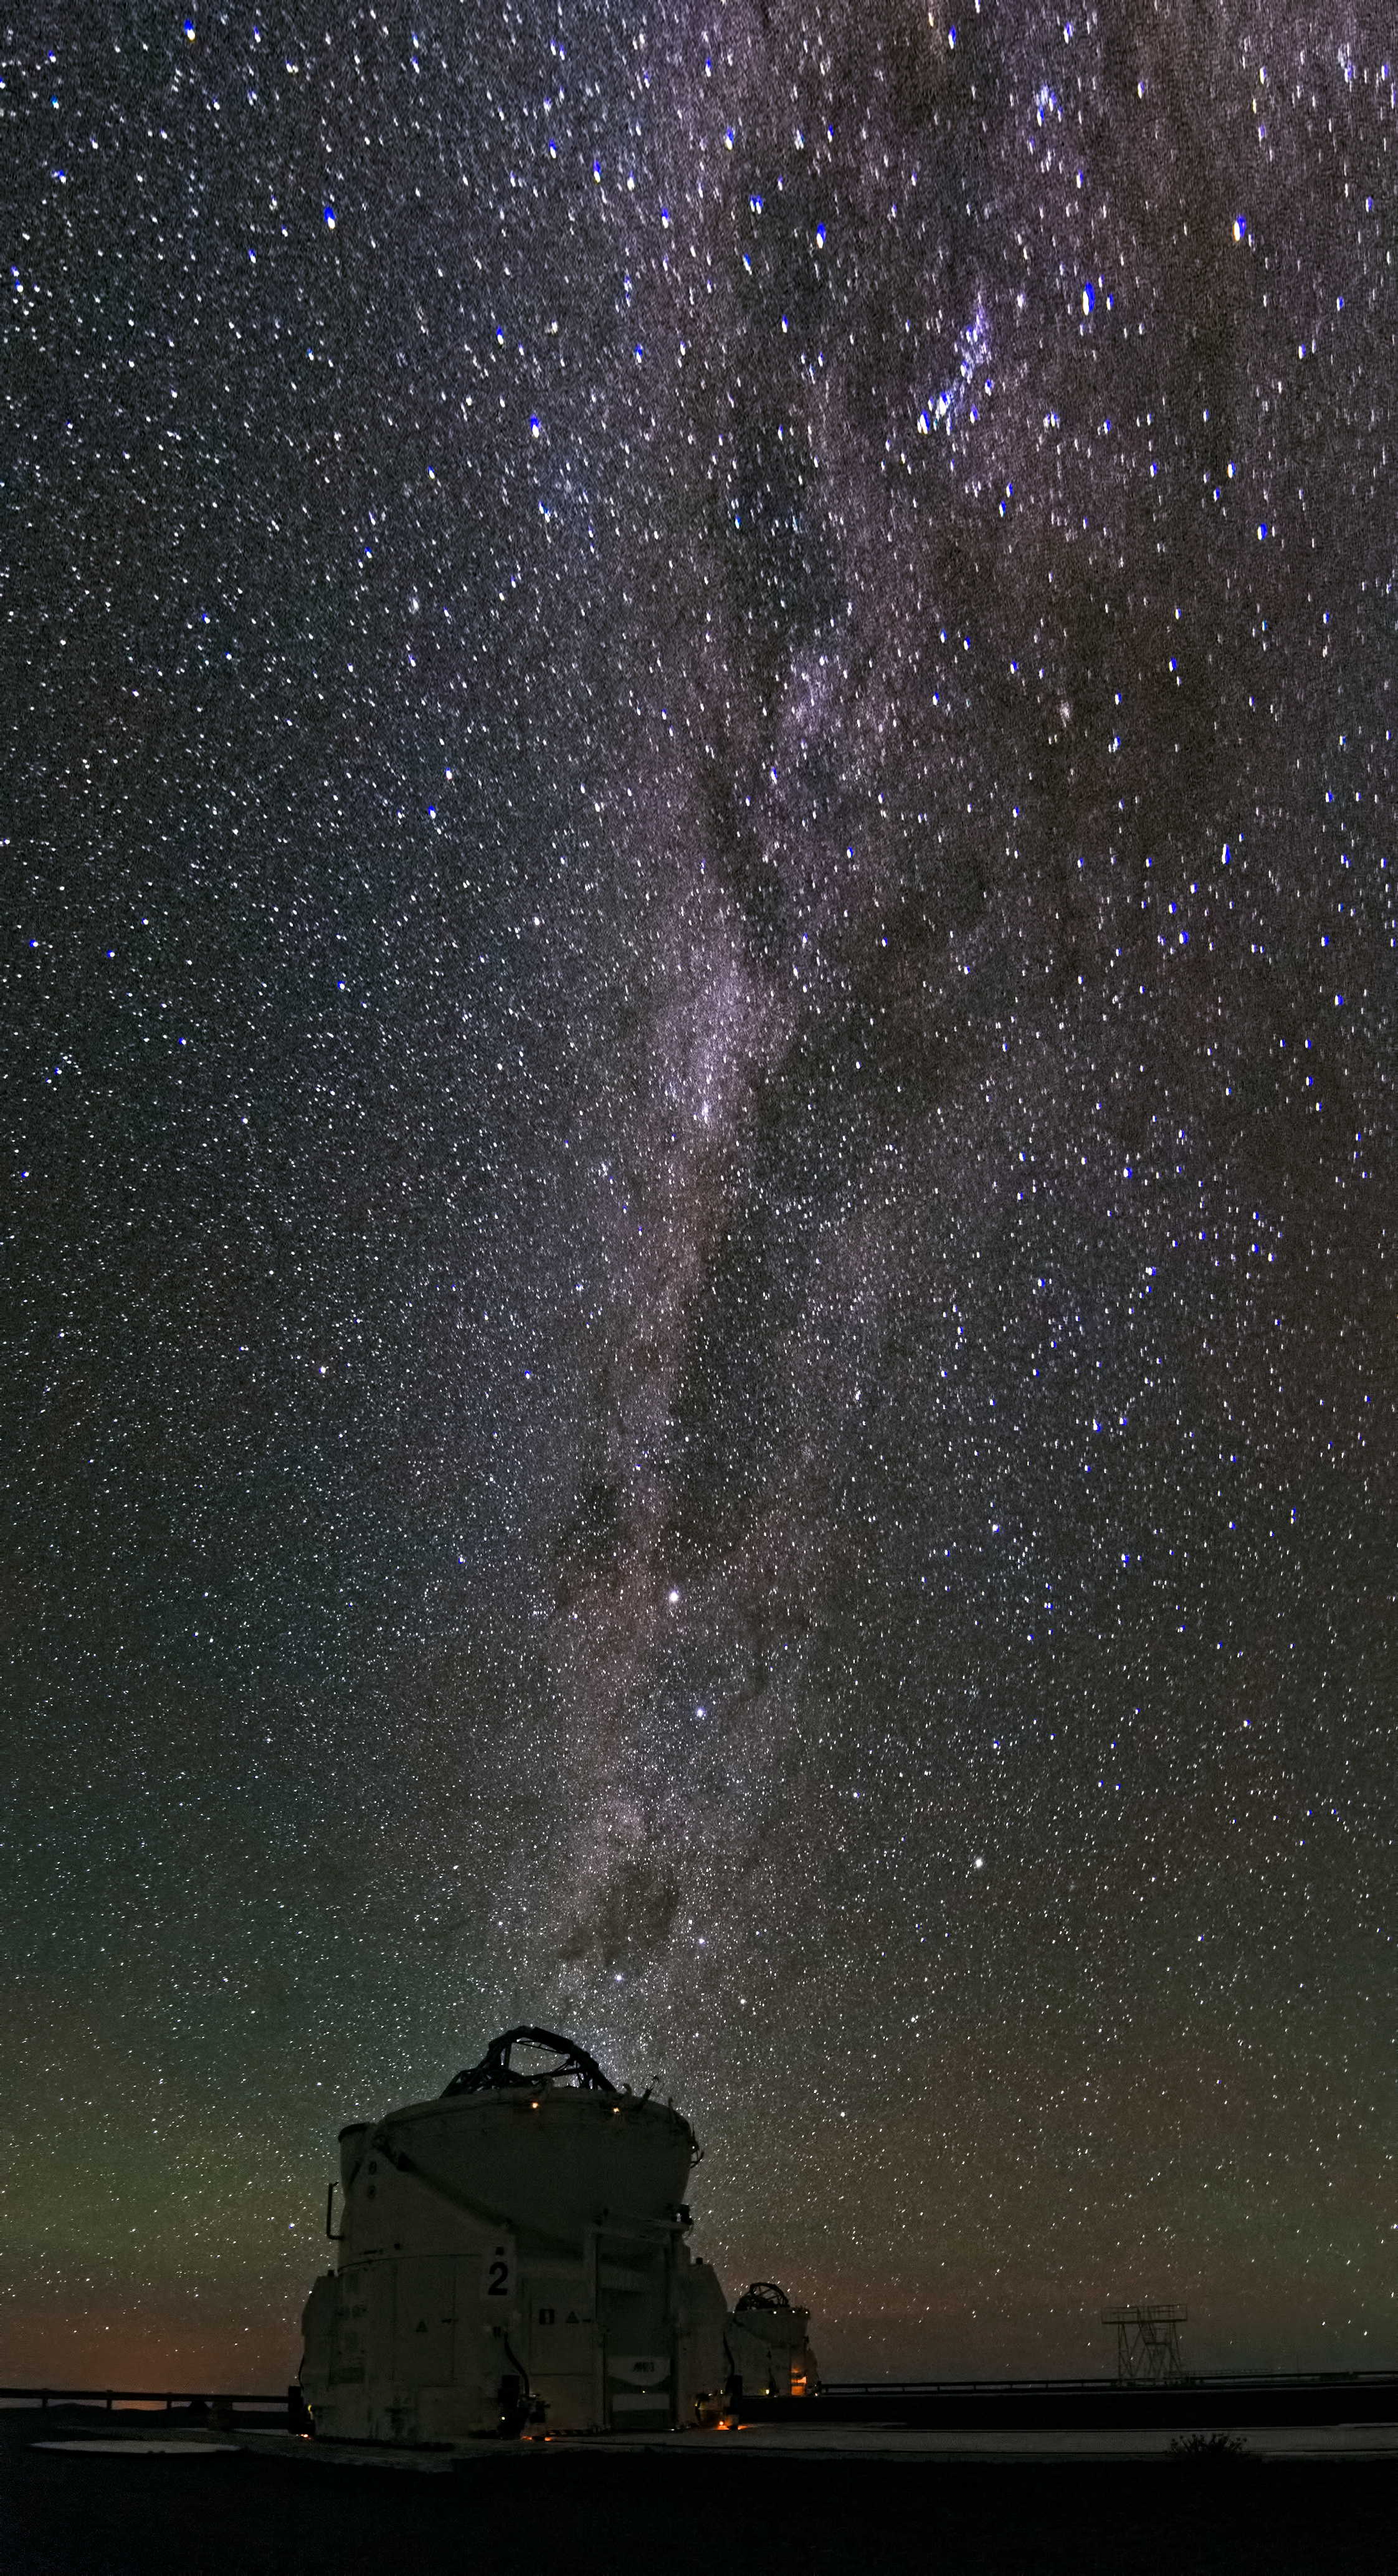

Auxiliary Telescope

ESO's Very Large Telescope is located at Paranal in Chiie and here in the foreground can be seen one of its Auxiliary Telescopes. In the background the Milky Way sweeps across the sky, showing off the fact that Paranal is one of the best locations in the world to see it.

Credit: Dave Jones/ESO